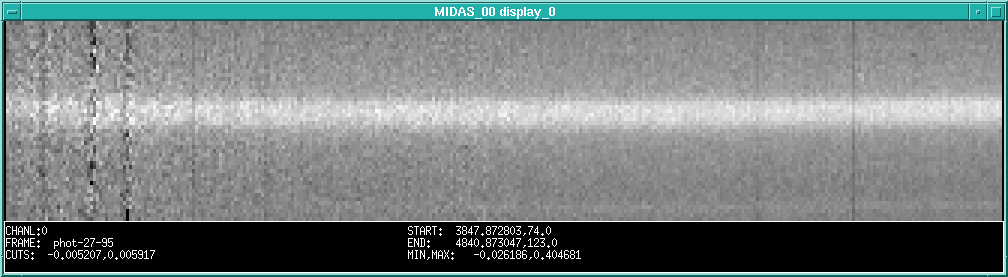

A spectrum of comet Hale-Bopp

shows such a spectrum, after it has been subjected to preliminary image processing. It is based on a Hale-Bopp spectrum, obtained in the morning of September 5, 1995, by visiting astronomer Birgitta Nordström (Copenhagen University Observatory, Denmark) with a CCD on the Boller & Chivens spectrograph at the ESO 1.5-metre telescope at La Silla. The exposure lasted 30 minutes and the slit was placed in the East-West direction. Hector Vega (ESO) assisted during this observation.

Credit: ESO